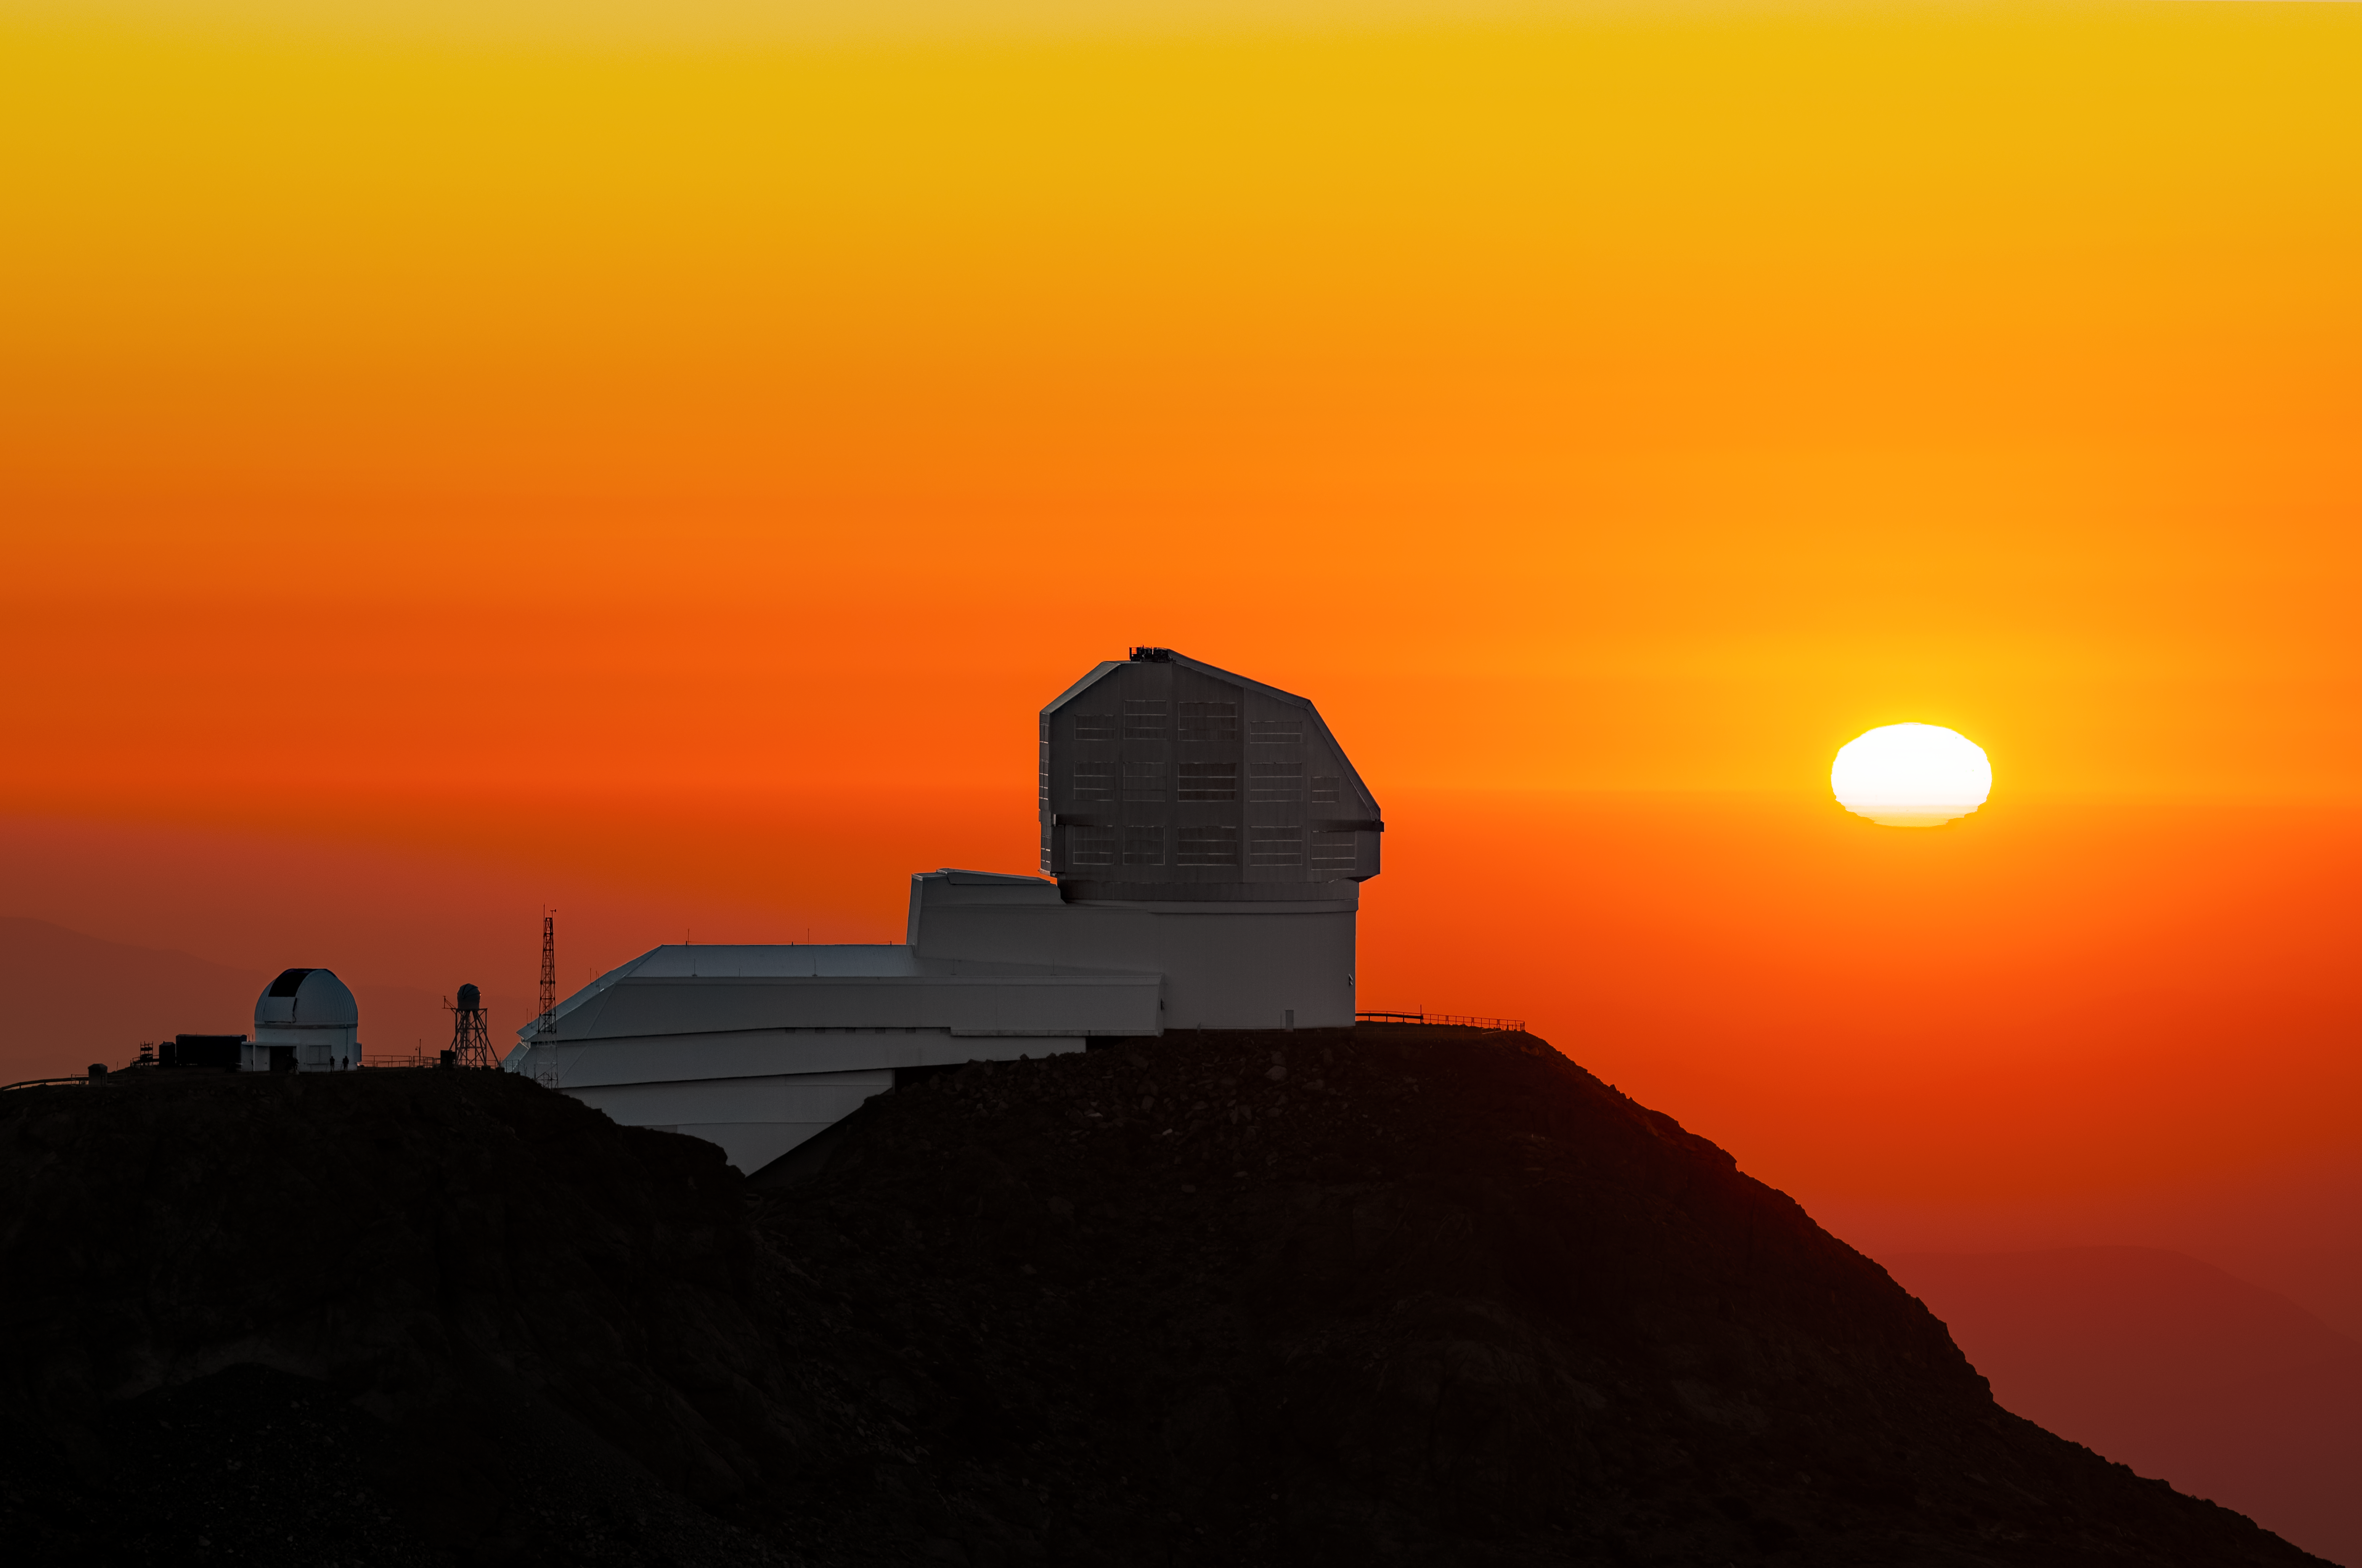

Distorted Sunset over Rubin

A flattened Sun hovers beside NSF–DOE Vera C. Rubin Observatory as the observing team prepares for another night of scanning the sky. To the left of Rubin are the Rubin Auxiliary Telescope (AuxTel) (left) and the Rubin Seeing Monitor (right), both of which help measure the atmosphere above the site.

The flattening of the Sun is a mirage caused by atmospheric refraction, in which denser, colder air layers near the Earth’s surface bend sunlight more strongly than in the upper air layers, vertically compressing the Sun’s disk. The brilliant orange color of the sky is the result of a process called Rayleigh scattering. Because sunlight must travel through a thicker slice of the Earth’s atmosphere at sunset, blue and violet light with shorter wavelengths is scattered away, allowing only the longer-wavelength orange and red light to reach our eyes.

Once the Sun sets and the sky darkens, Rubin Observatory begins another night of observations for the decade-long Legacy Survey of Space and Time. The distortion of light by the atmosphere continues into the night, but astronomers and engineers have devised solutions! For Rubin, the AuxTel measures atmospheric transmission, which is how much light passes directly through Earth’s atmosphere in a given area, while the Rubin Seeing Monitor measures atmospheric turbulence. Astronomers combine these measurements with other data in the monitoring system of the observatory to ultimately improve the precision of Rubin’s final images.

Rubin is funded by the U.S. National Science Foundation (NSF) and the U.S. Department of Energy’s Office of Science (DOE/SC). Rubin Observatory is a joint program of NSF NOIRLab and DOE’s SLAC National Accelerator Laboratory, who cooperatively operate Rubin.

Hernán Stockebrand, the photographer, is a DevOps Engineer with Rubin Observatory and a NOIRLab Audiovisual Ambassador.

Credit: NSF–DOE Vera C. Rubin Observatory/NOIRLab/SLAC/AURA/H. Stockebrand